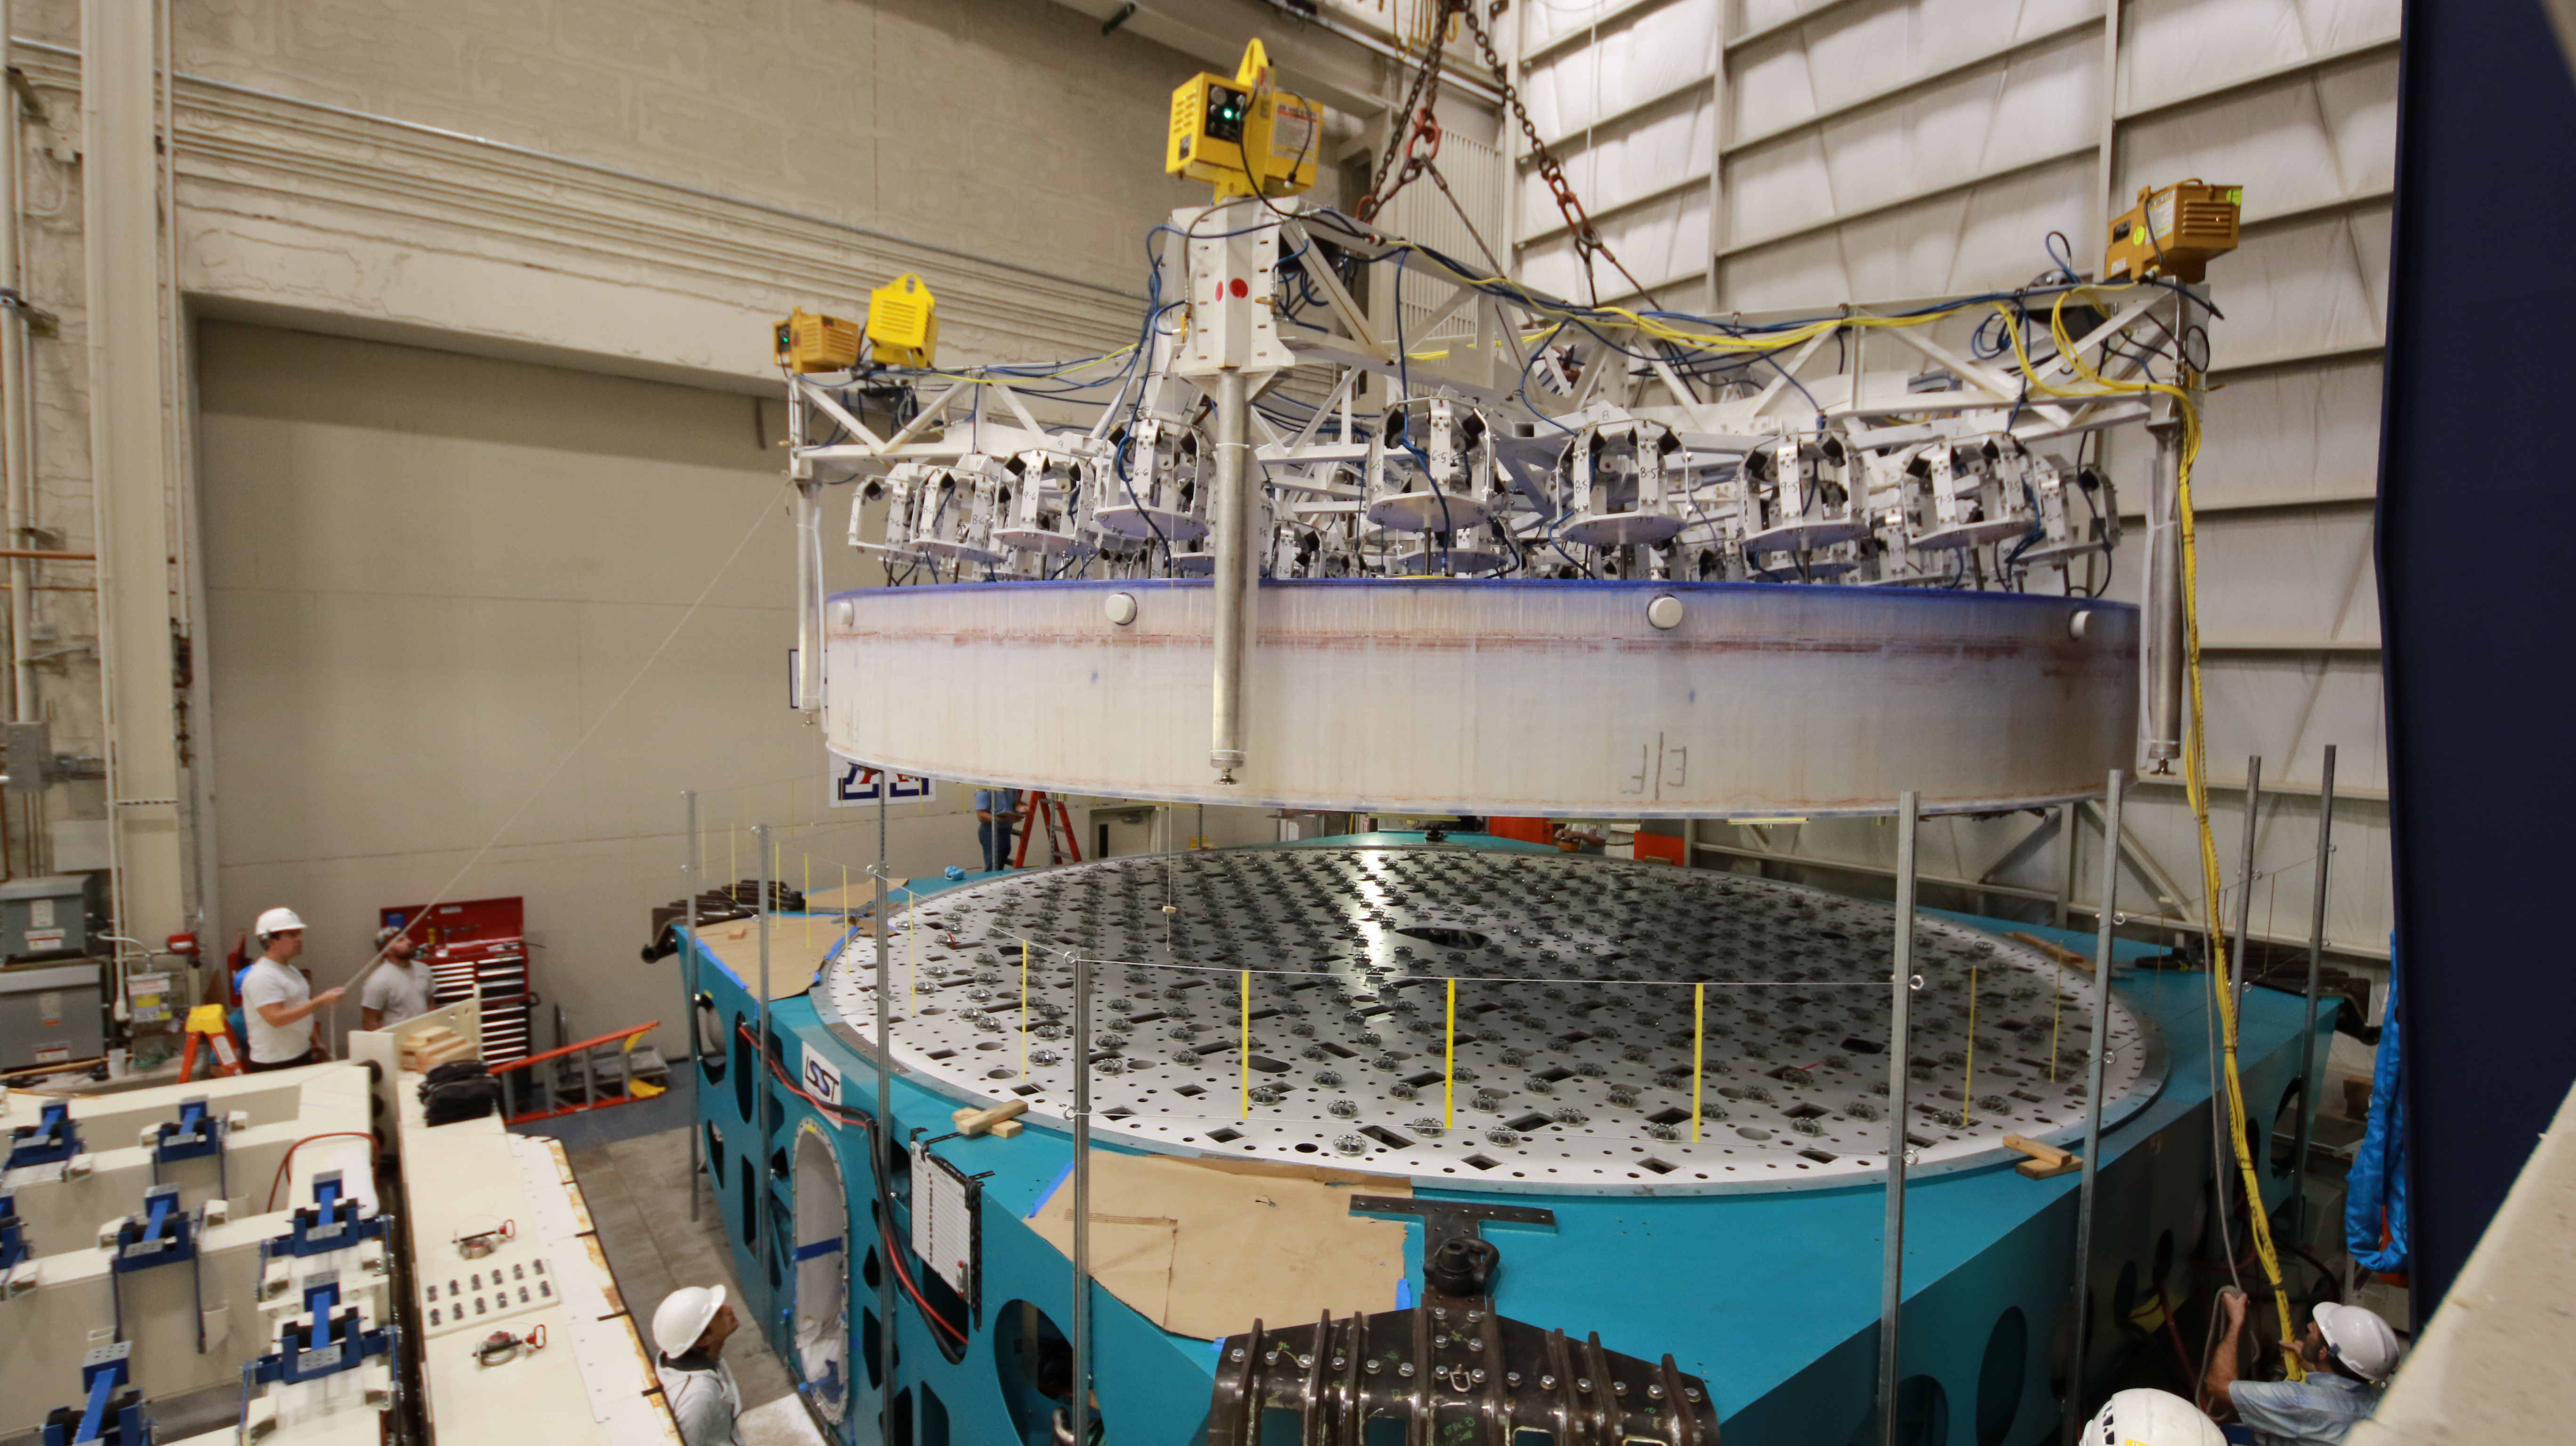

M1M3 Lift 2018

On the morning of October 25th, at the Richard F. Caris Mirror Lab on the University of Arizona campus, the LSST Primary/Tertiary Mirror (M1M3) was successfully lifted out of its transport container and onto the M1M3 Cell. The mirror lift was performed with a special lifting fixture, outfitted with 54 vacuum pads, that was designed specifically to safely lift and lower the 37,000 lb (16,780 kg) glass monolith. The M1M3 Mirror was lifted onto the Cell, interfacing successfully with the 355 static supports (wire rope isolators), that hold it above the upper surface of the mirror cell.

Credit: Rubin Observatory/NSF/AURA